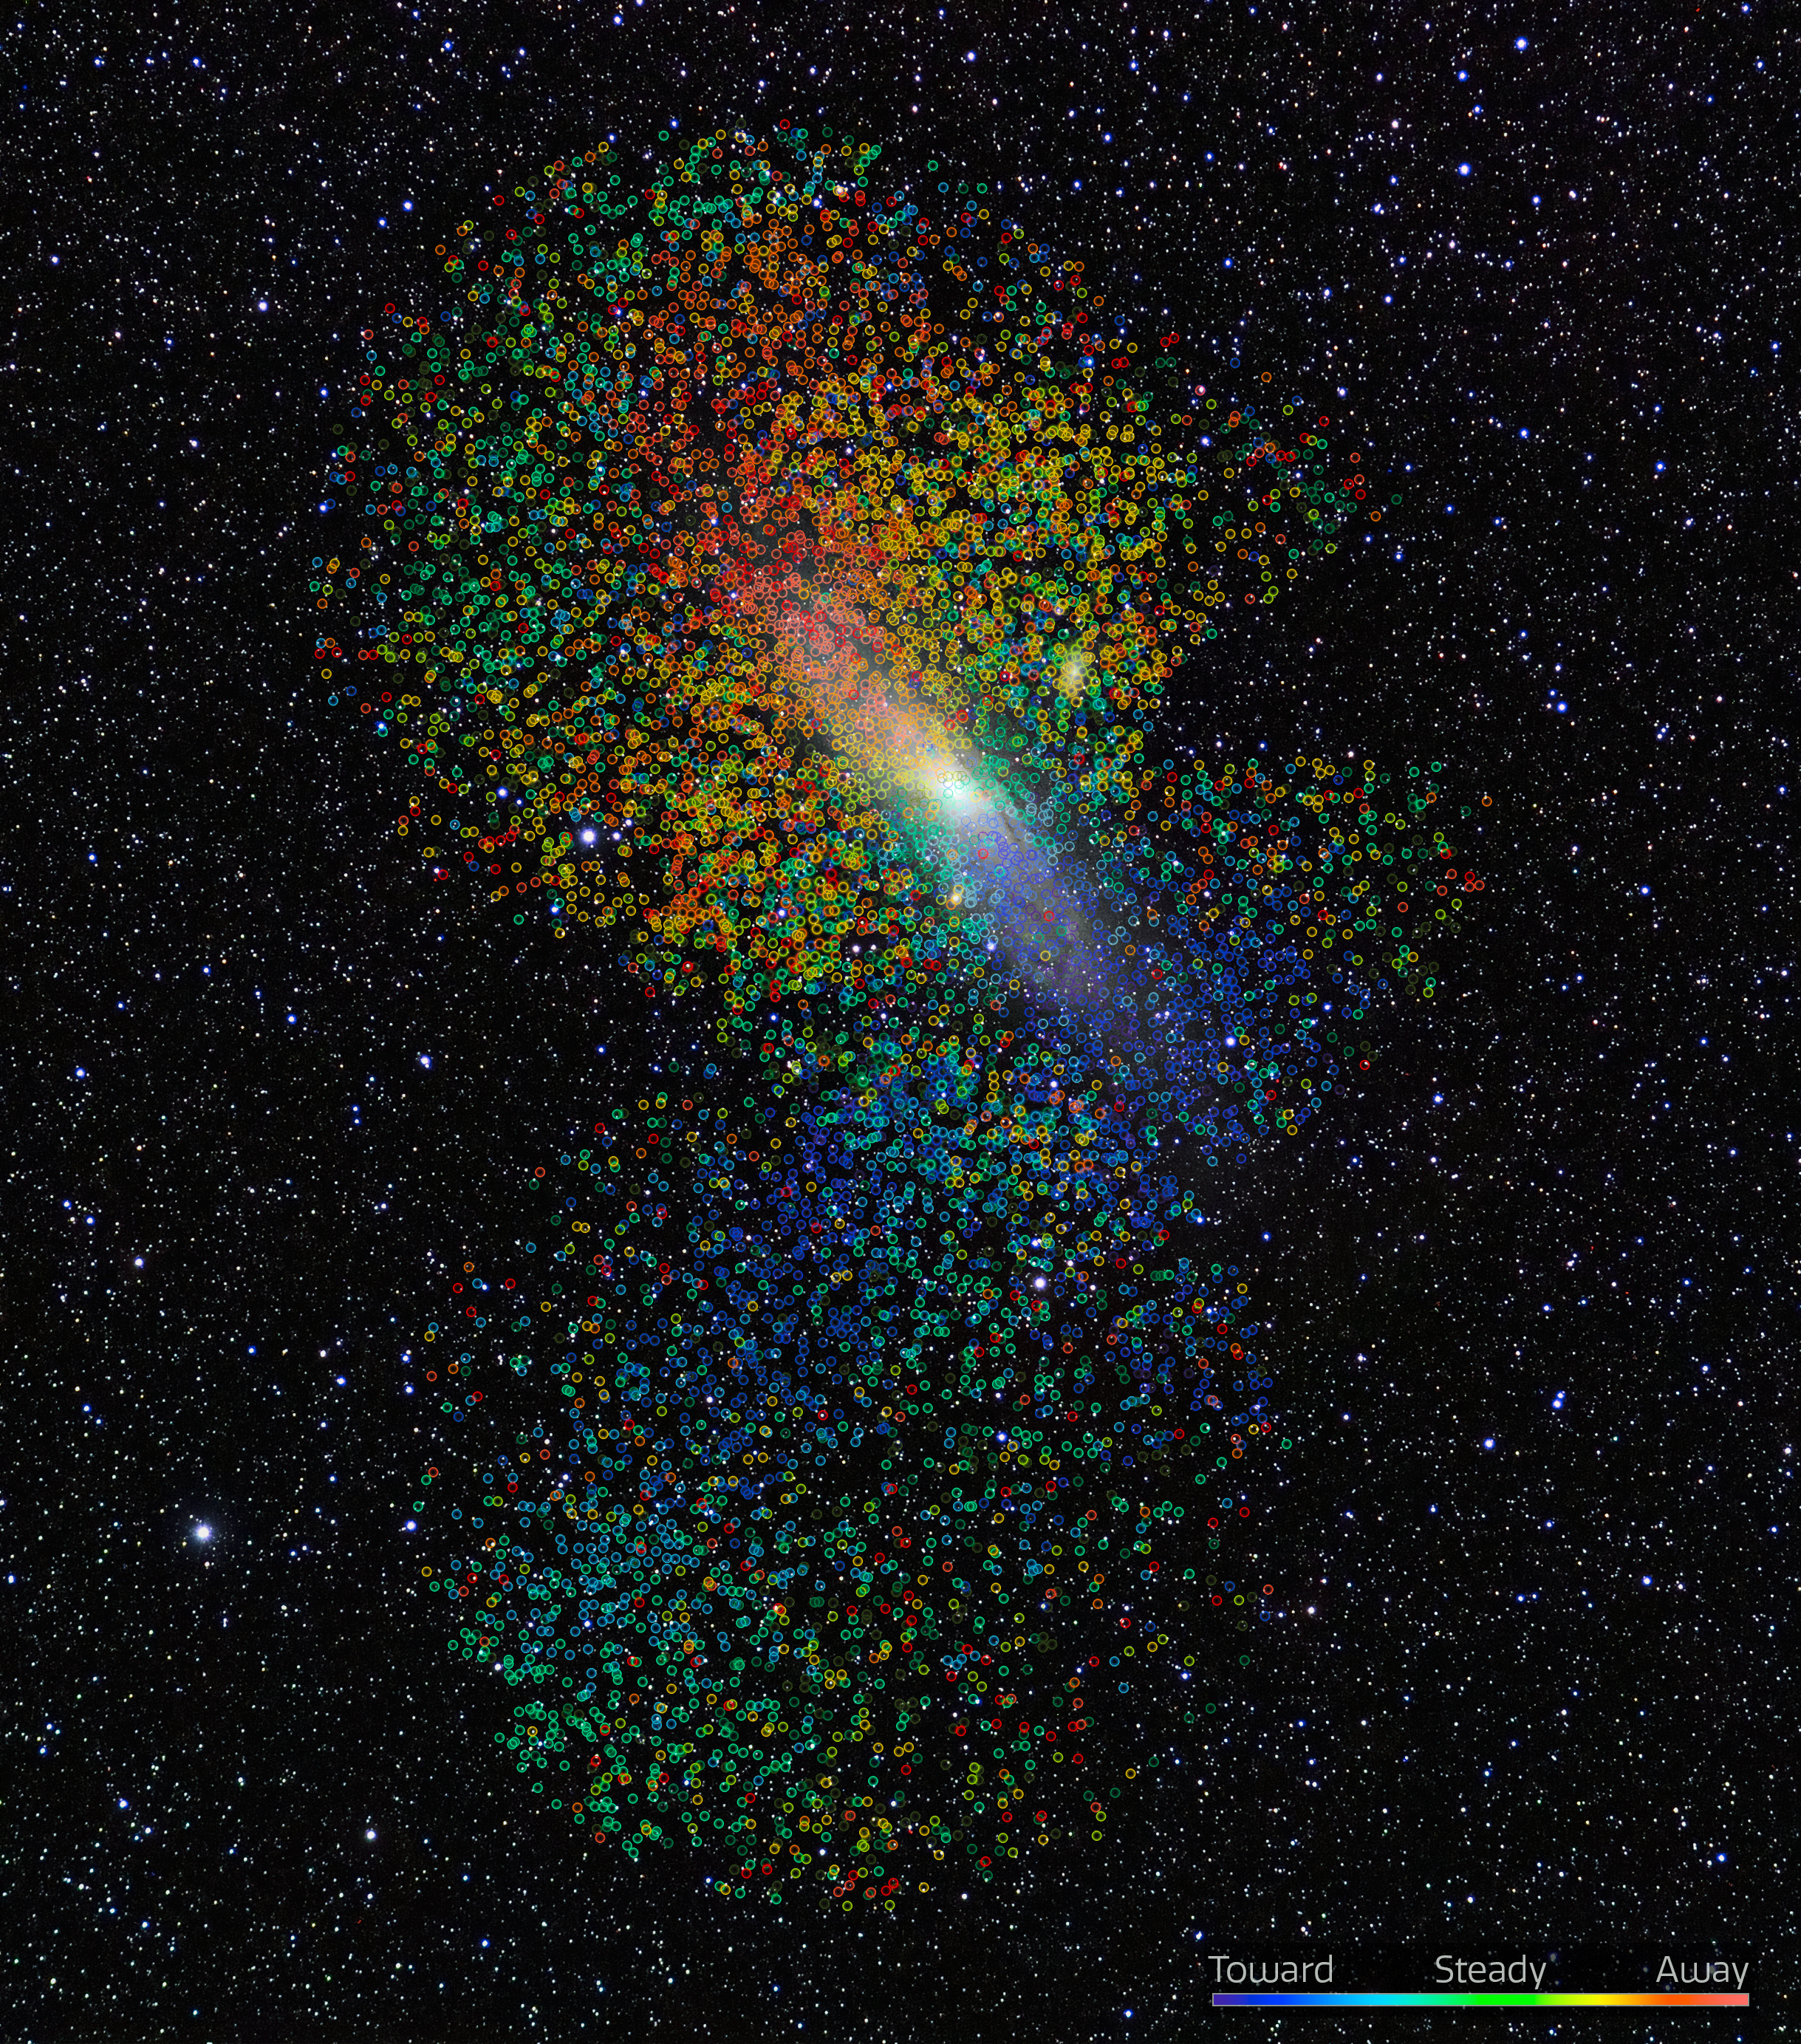

Galactic Immigration in the Andromeda Galaxy

Striking new evidence for a mass immigration of stars into the Andromeda Galaxy has been uncovered by researchers led by astronomers at NSF NOIRLab. The team used the DOE’s Dark Energy Spectroscopic Instrument on the Nicholas U. Mayall 4-meter Telescope at Kitt Peak National Observatory, a Program of NSF NOIRLab, to reveal intricate structures in this galaxy with unprecedented detail and clarity. Each of the dots on this image represents an individual star in the Andromeda Galaxy, with the motion of the star (relative to the galaxy) color-coded from blue (moving toward us) to red (moving away from us).

Credit: KPNO/NOIRLab/AURA/NSF/E. Slawik/D. de Martin/M. Zamani